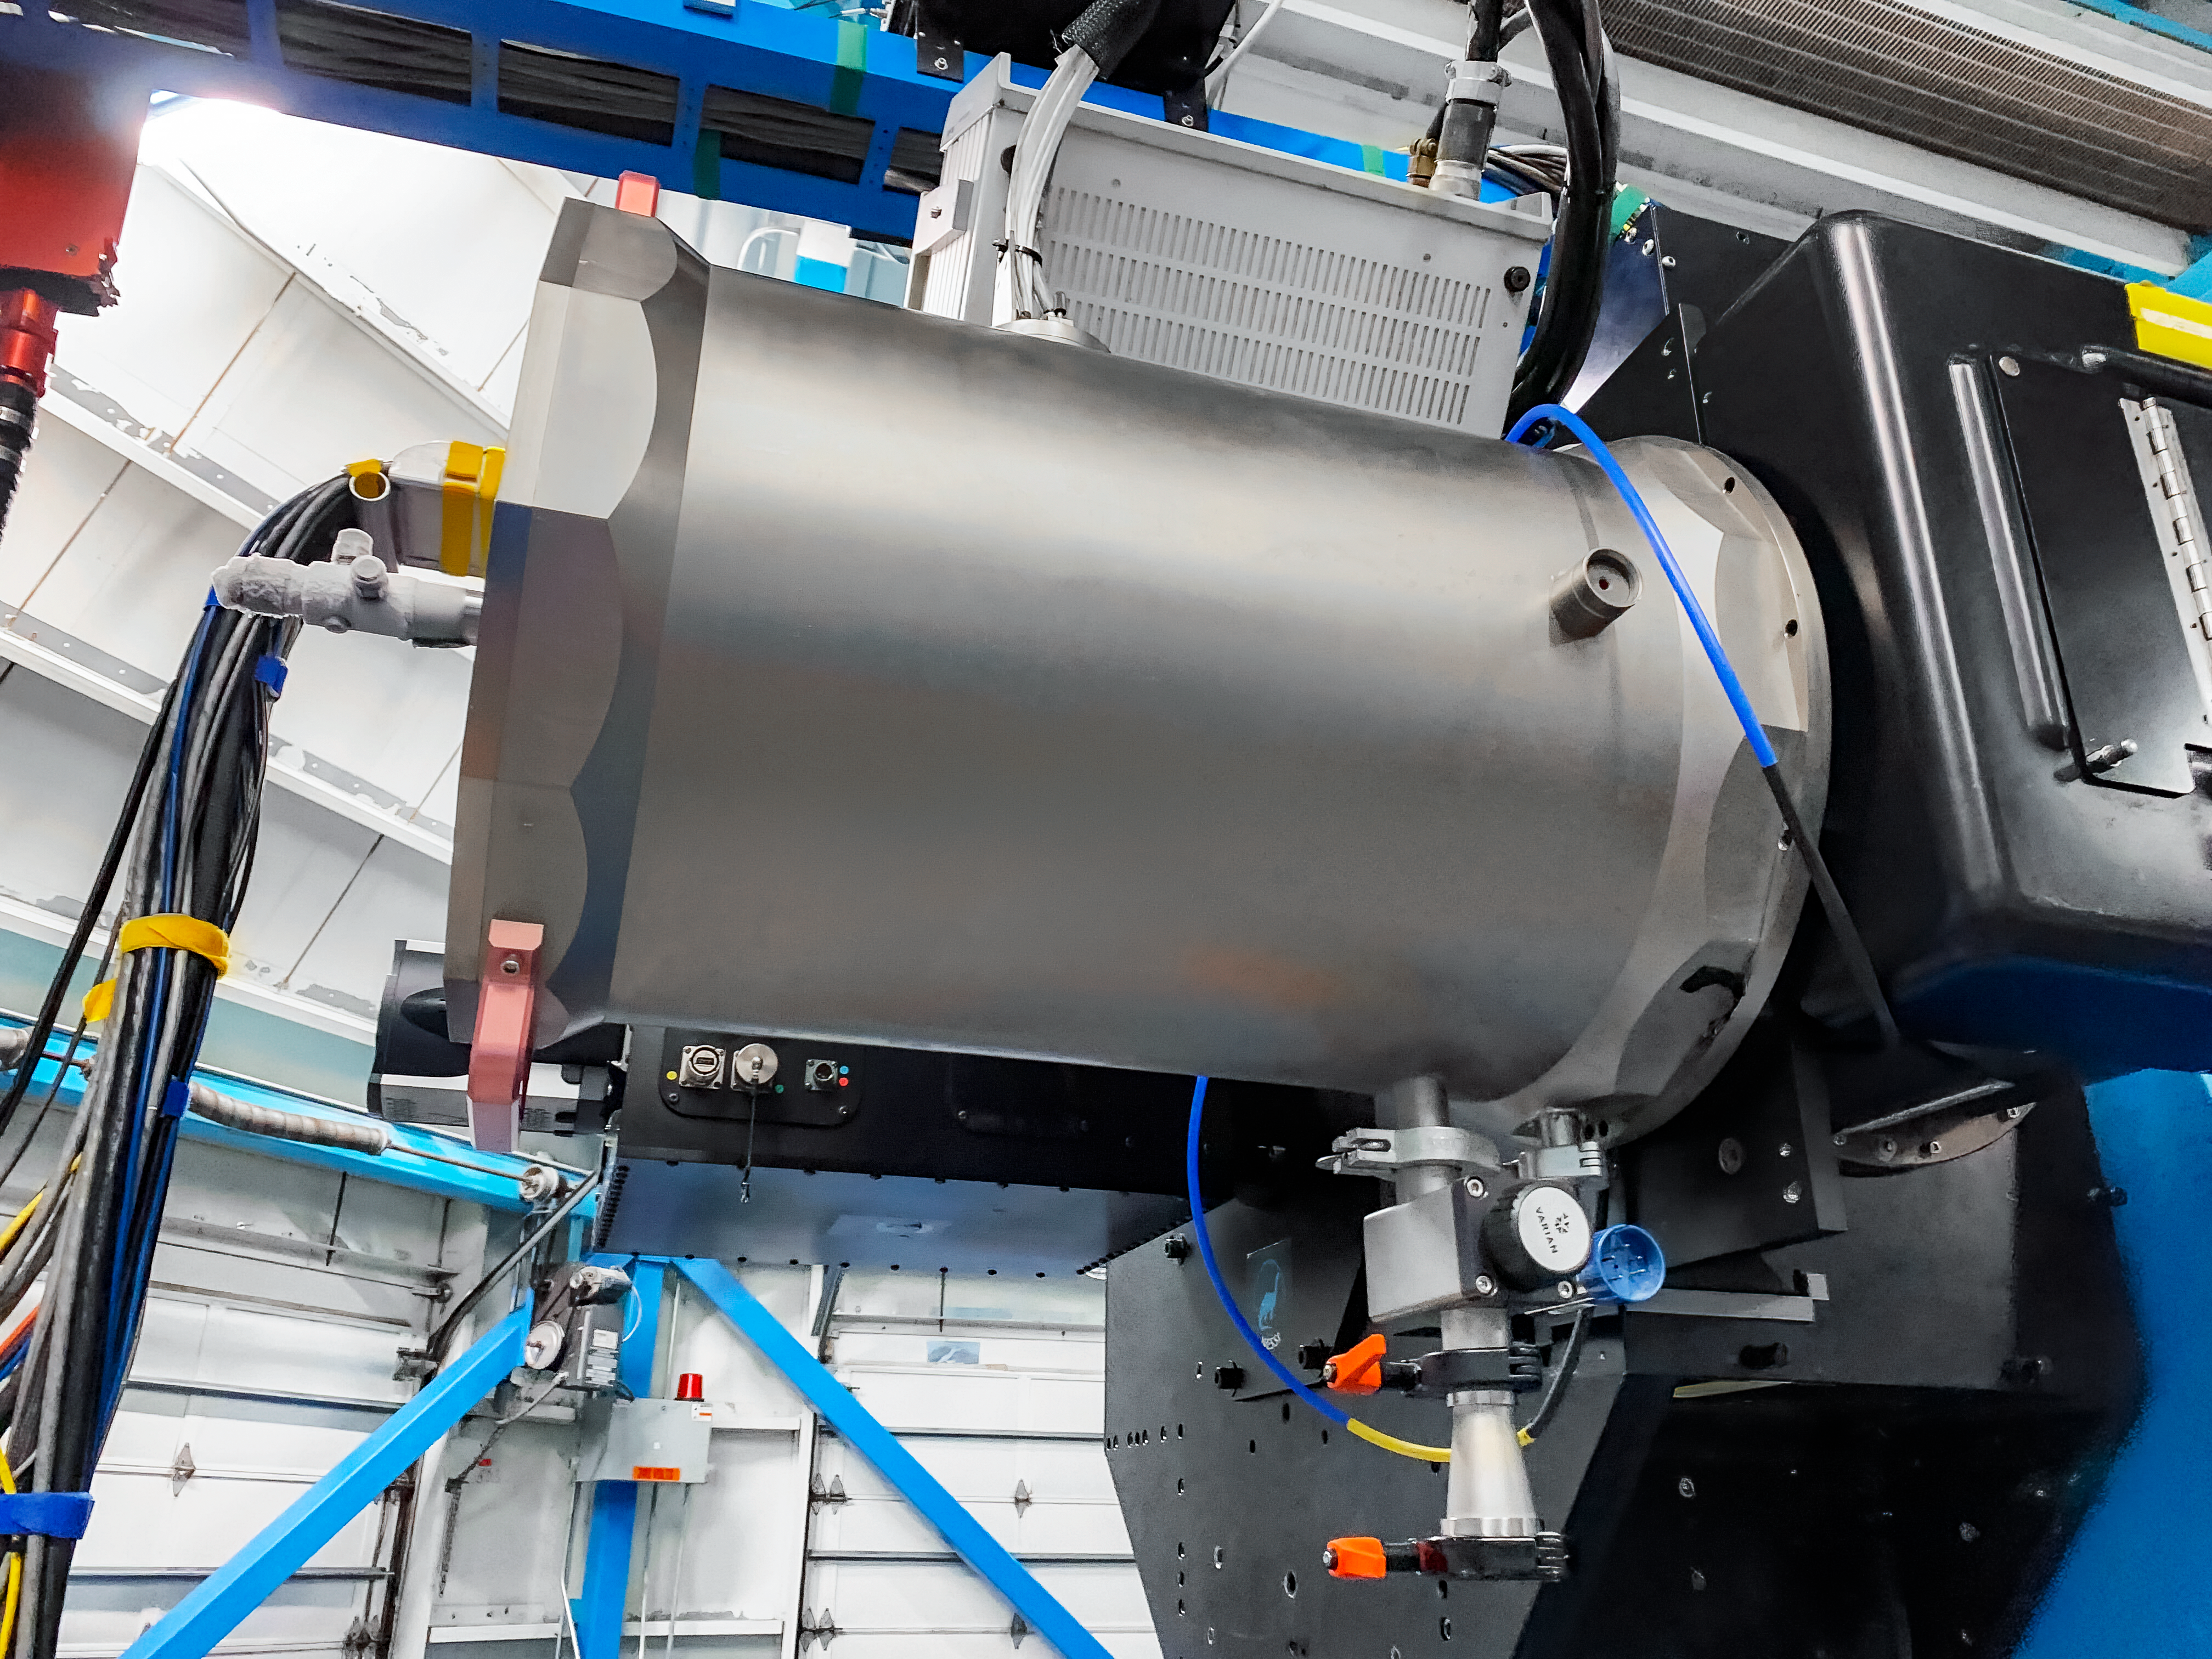

WHIRC Instrument

The WHIRC instrument on the WIYN 3.5-meter Telescope at Kitt Peak National Observatory.

Credit: KPNO/NOIRLab/NSF/AURA/T.Smith